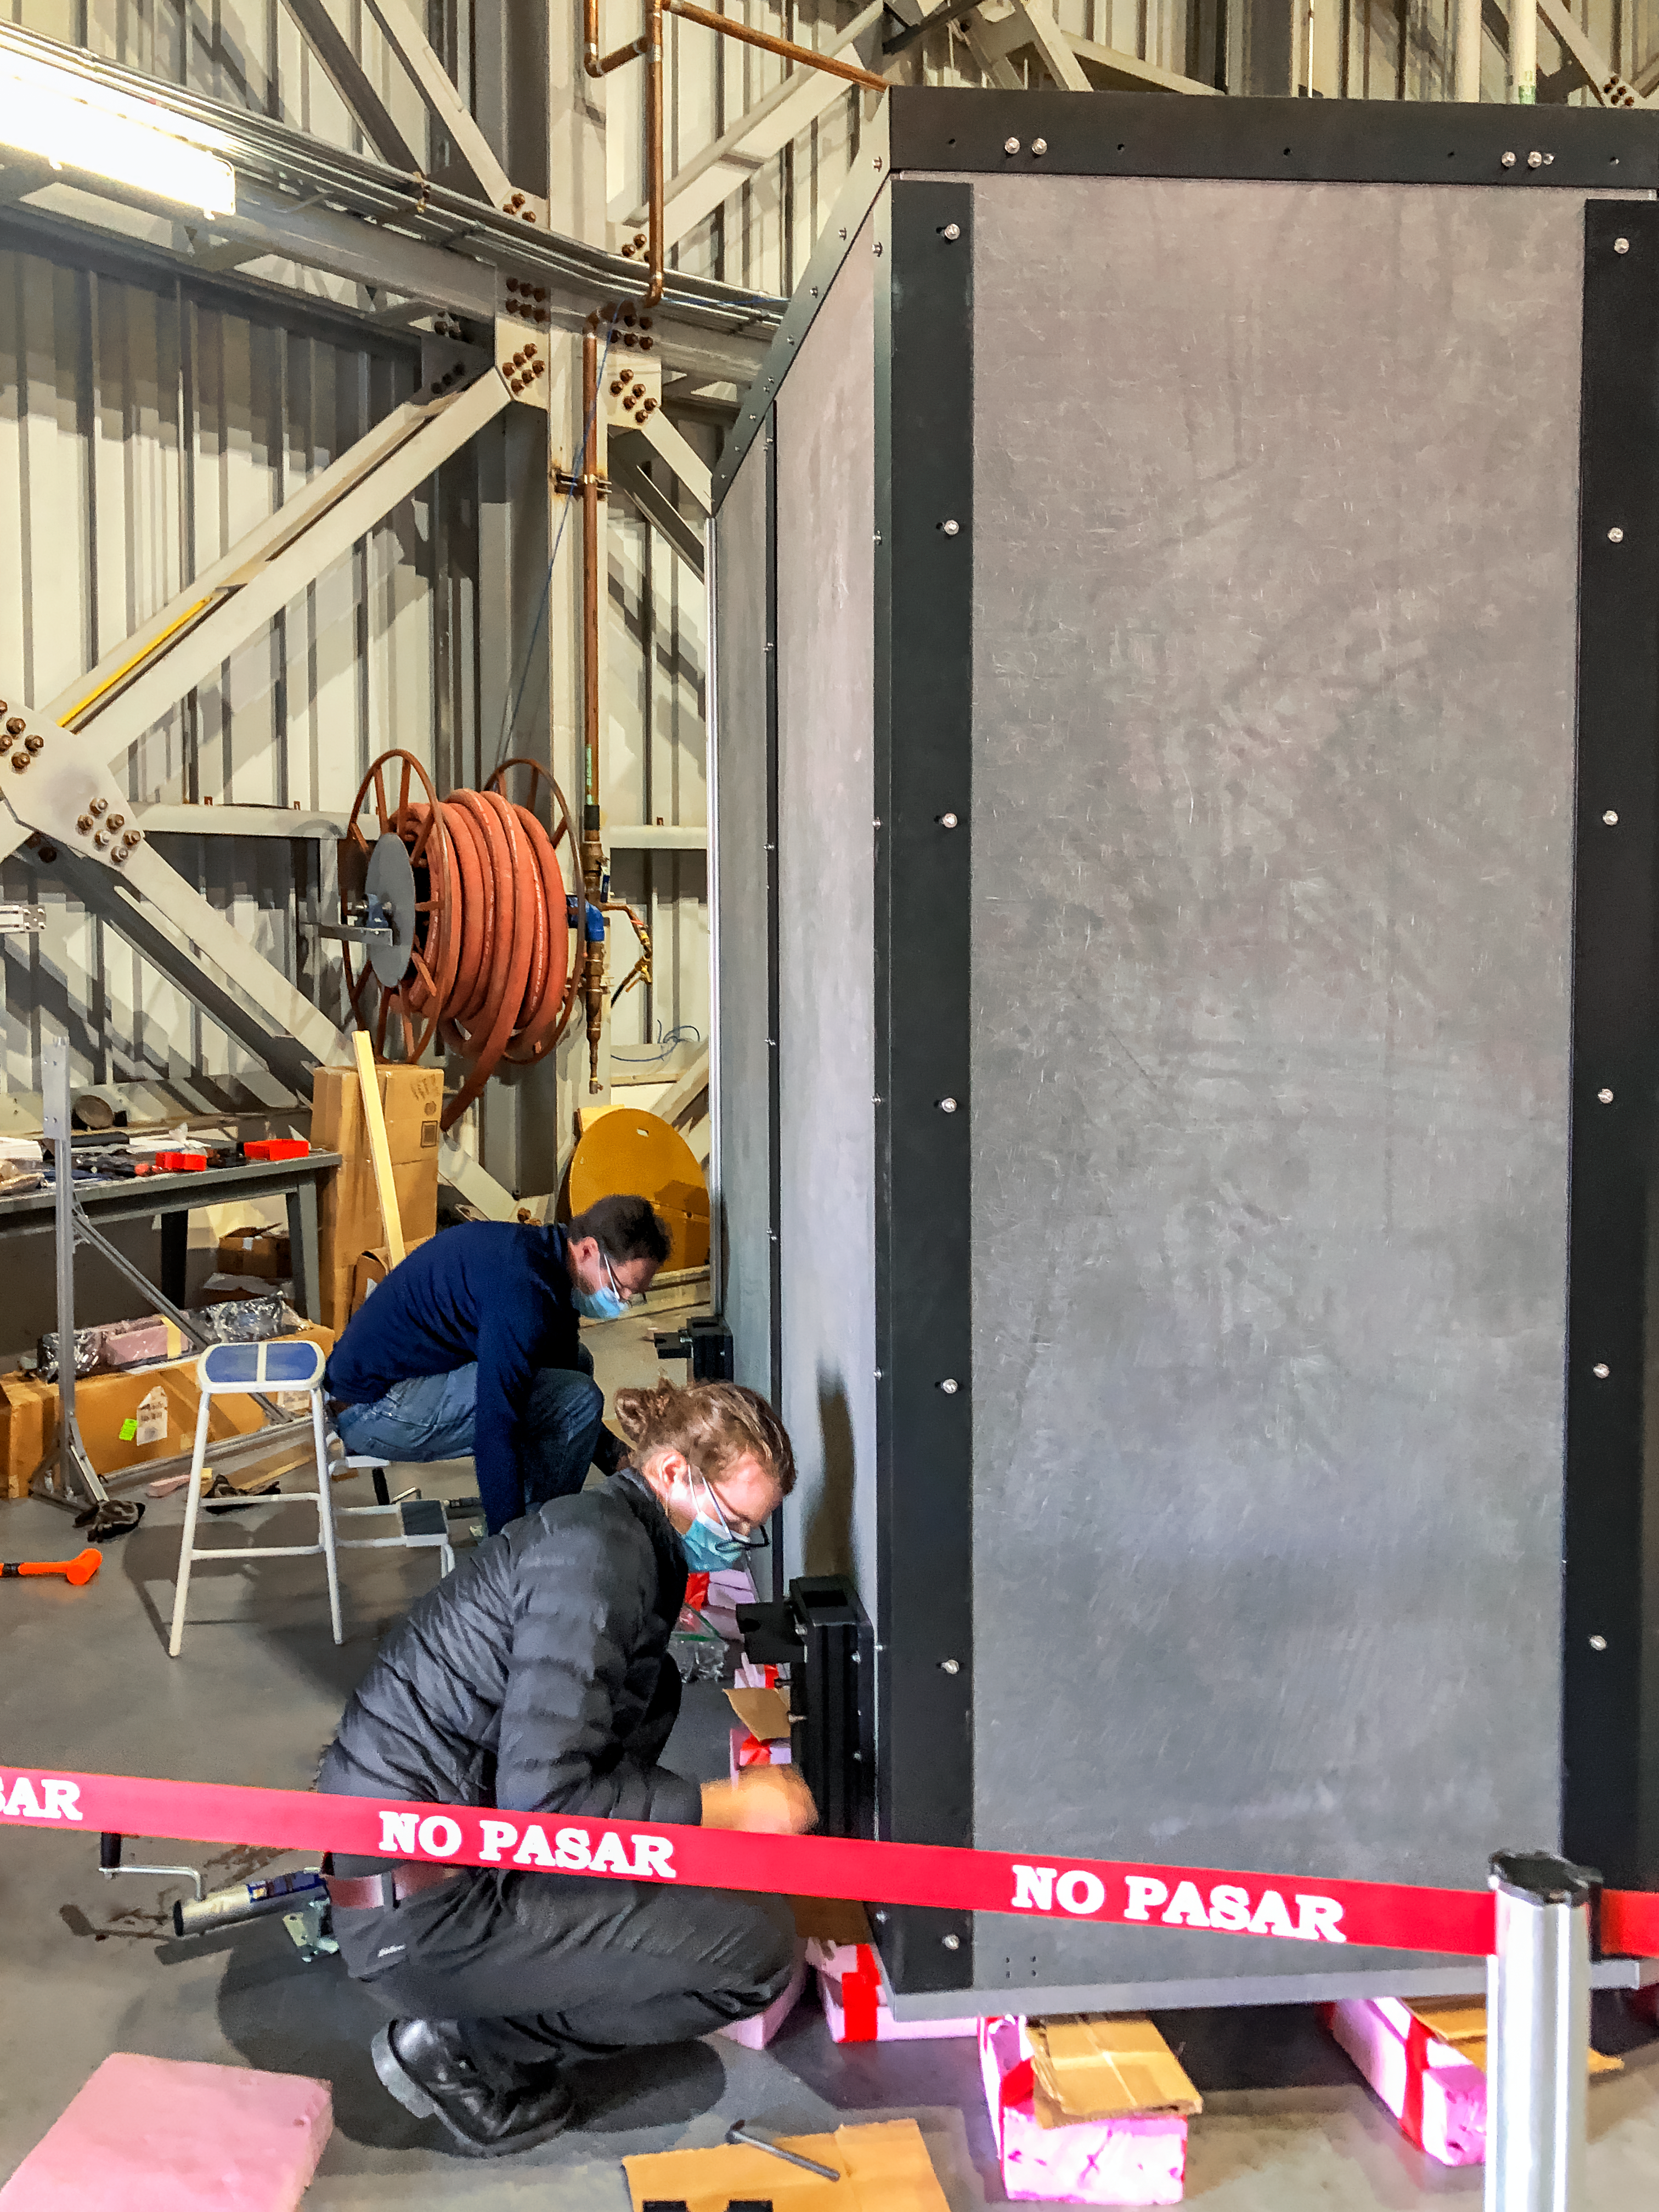

GHOST Optical Bench Arrives

GHOST, the Gemini High-resolution Optical SpecTrograph, is the next Gemini facility instrument and will provide world-class, high-resolution spectroscopic capabilities to the Gemini community. It is an instrument for Gemini South in Chile. Australian Astronomical Optics (AAO) at Macquarie University leads the GHOST team, which includes the National Research Council Herzberg (NRC-H), for the construction of the spectrograph and the Australian National University (ANU) leads on the instrument control system and data reduction software.

Major components of GHOST were delivered to the AURA Recinto in Chile just after the pandemic started and remained there for 8 months before they were delivered to Gemini South in February 2021.

Now, with travel restrictions lessened, teams from NRC Canada, AAO Australia, and Gemini North are working with the Gemini South GHOST project team and the rest of the Cerro Pachón day crew to assemble the GHOST spectrograph.

The teams are into week four of this effort, and they are on schedule to commission GHOST in late June. Twilight tests are due to take place in late May. The following milestones have already been met:

75% of the 9-feet-tall outer enclosure assembly completed
Optical bench support structure assembled and 1000-lb bench installed
All the optics inspected, finding no shipping damage or coating degradation from long storage
All optics mounted on the optical bench, and white pupil relay aligned
Both detectors under vacuum
All electronics unpacked, inspected and tested; assembly is ~ 50% complete

GHOST will enable astronomers to investigate a broad range of science goals, from the composition of the first stars to the characterization of exoplanetary systems. GHOST will also provide crucial follow-up of interesting targets emerging from many ongoing and future surveys, such as Vera C. Rubin Observatory’s Legacy Survey of Space and Time, SkyMapper and GAIA.

Credit: NOIRLab/AURA/NSF